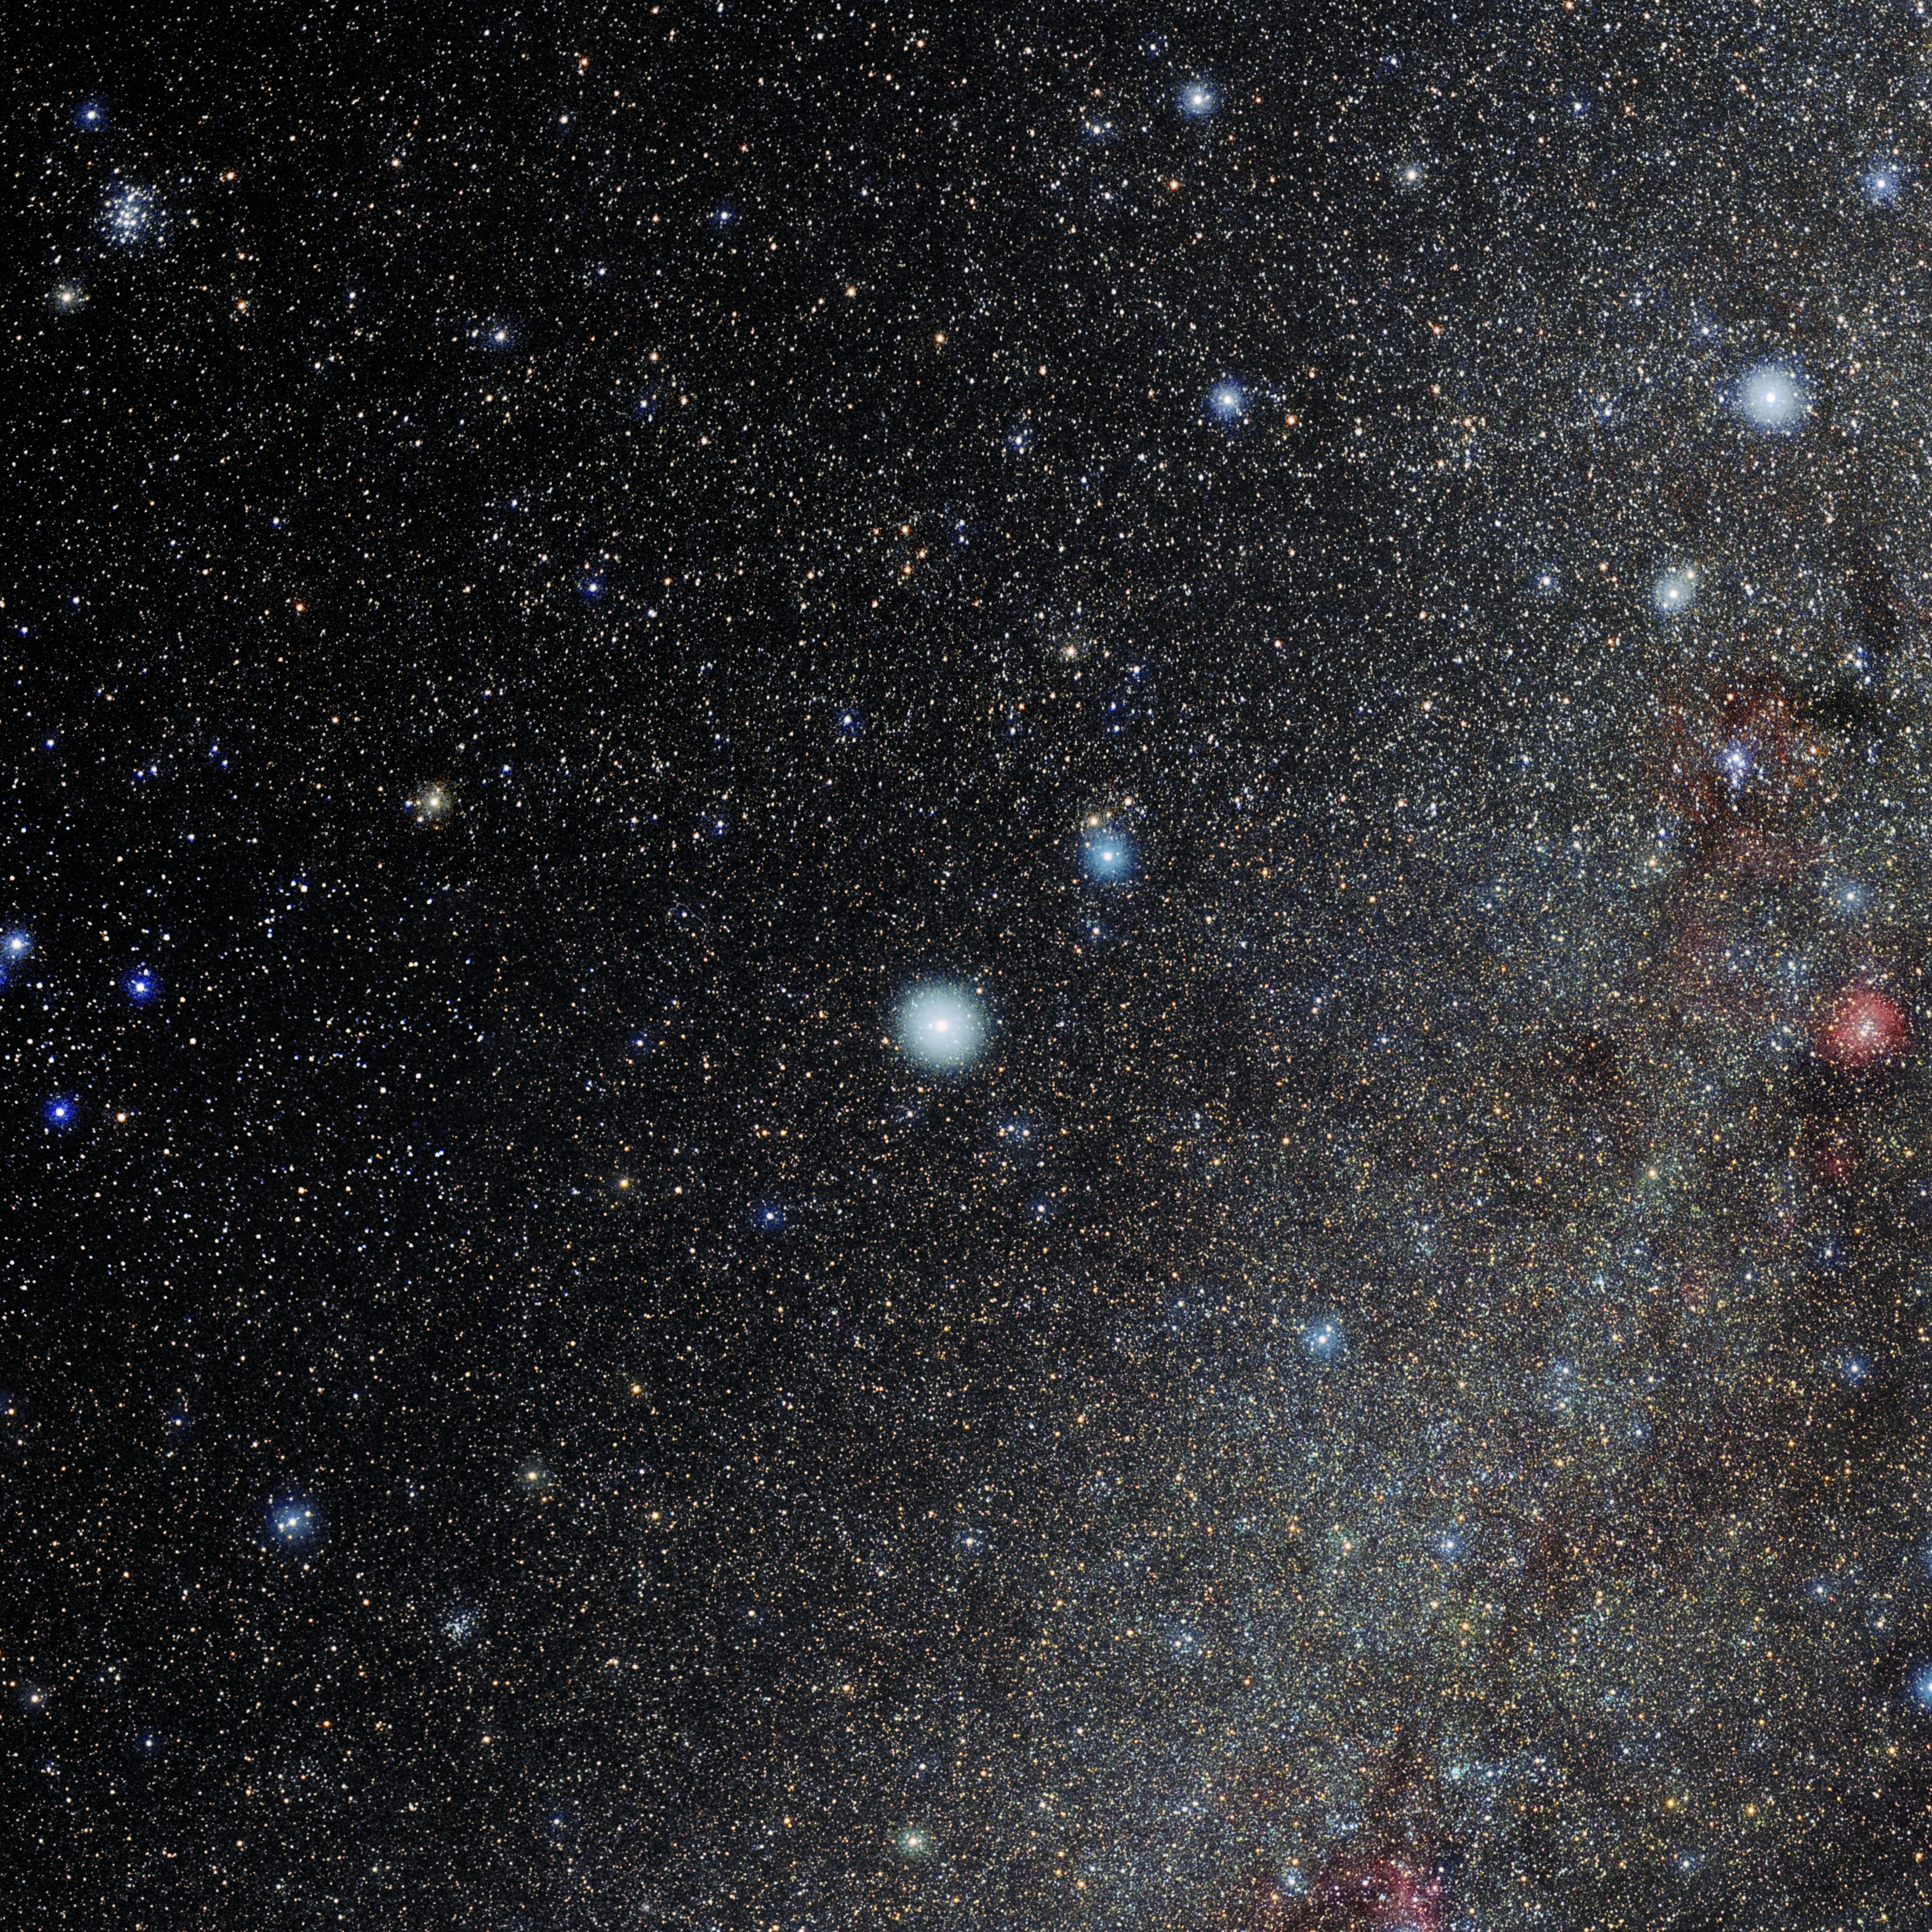

Canis Minor

Photo of the constellation Canis Minor produced by NOIRLab in collaboration with Eckhard Slawik, a German astrophotographer. Here is the annotated version.

Credit: E. Slawik/NOIRLab/NSF/AURA/M. Zamani